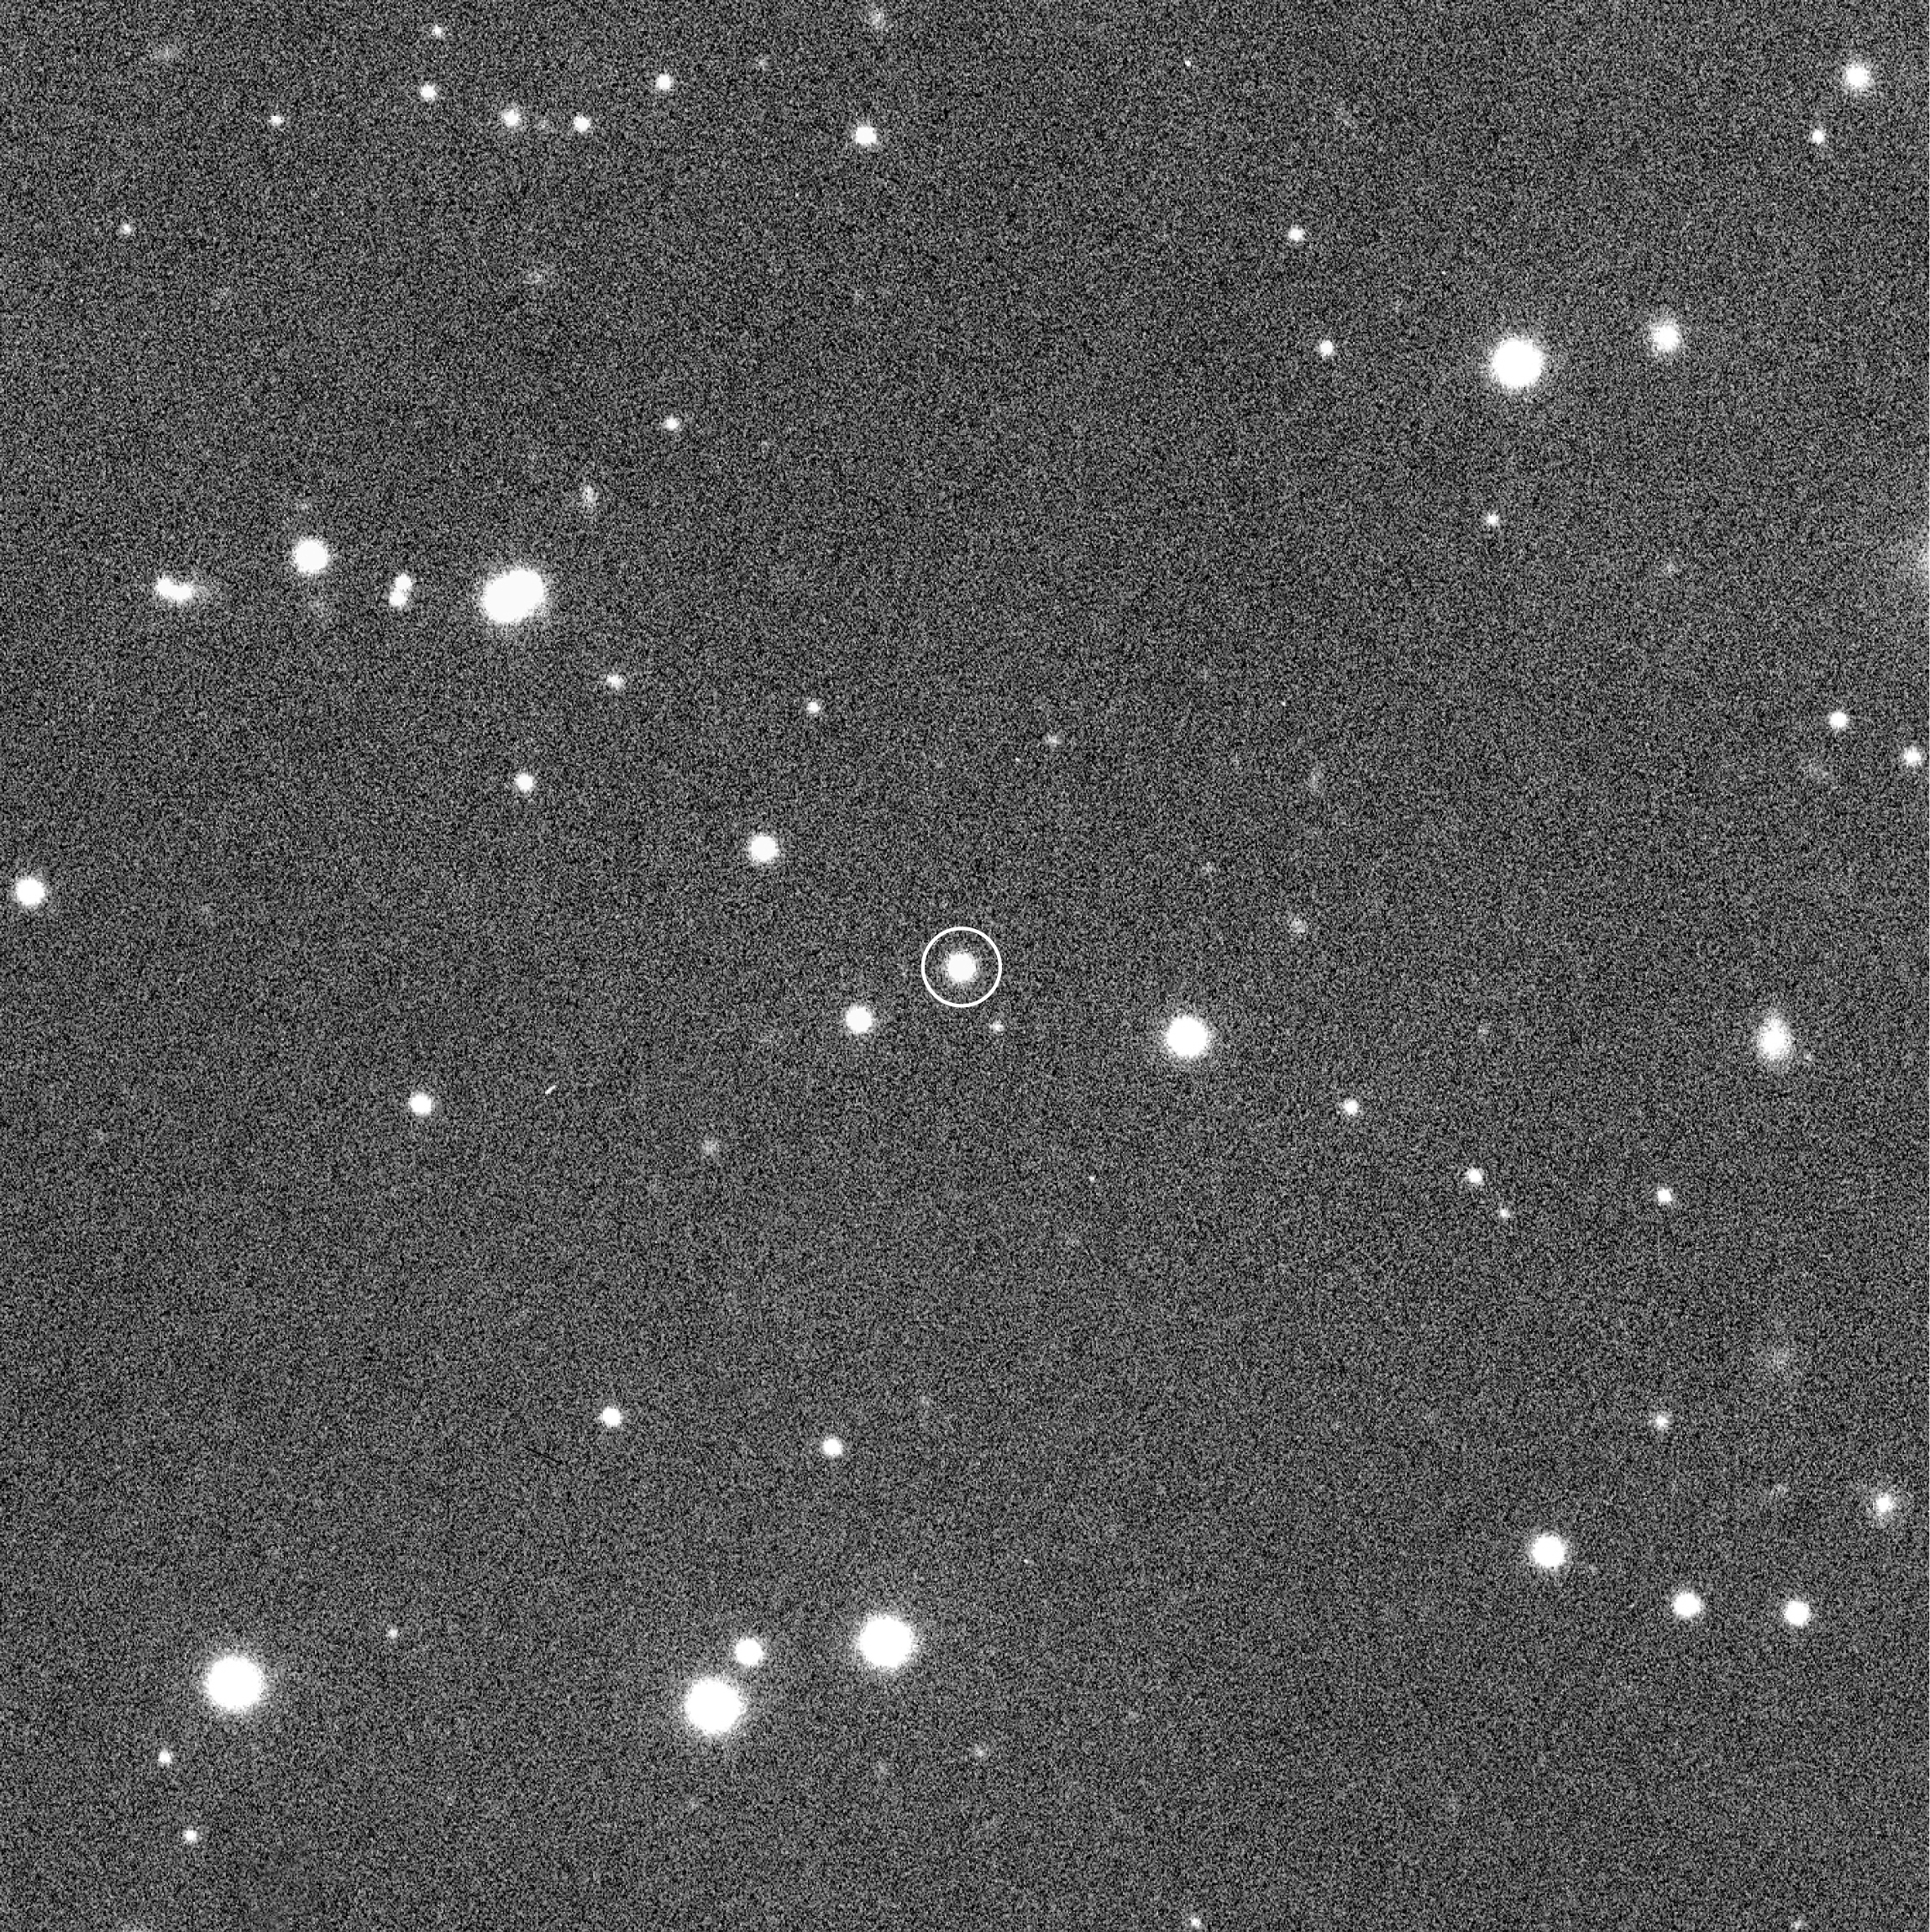

The 17-mag eclipsing binary system NN Ser

This photo represents the sky field around the 17-mag variable stellar system NN Serpentis, as seen in a 5 sec exposure through a Visual filter with VLT ANTU and FORS1. It was obtained just before the observation of an eclipse of this unusual object and served to centre the telescope on the corresponding sky position. The field shown here measures 4.5 x 4.5 armin 2 (1365 x 1365 pix 2 ; 0.20 arcsec/pix). The field is somewhat larger than that shown in ESO Press Photo eso9936 and has the same orientation to allow comparison: North is about 20° anticlockwise from the top and East is 90° clockwise from that direction.

Credit: ESO